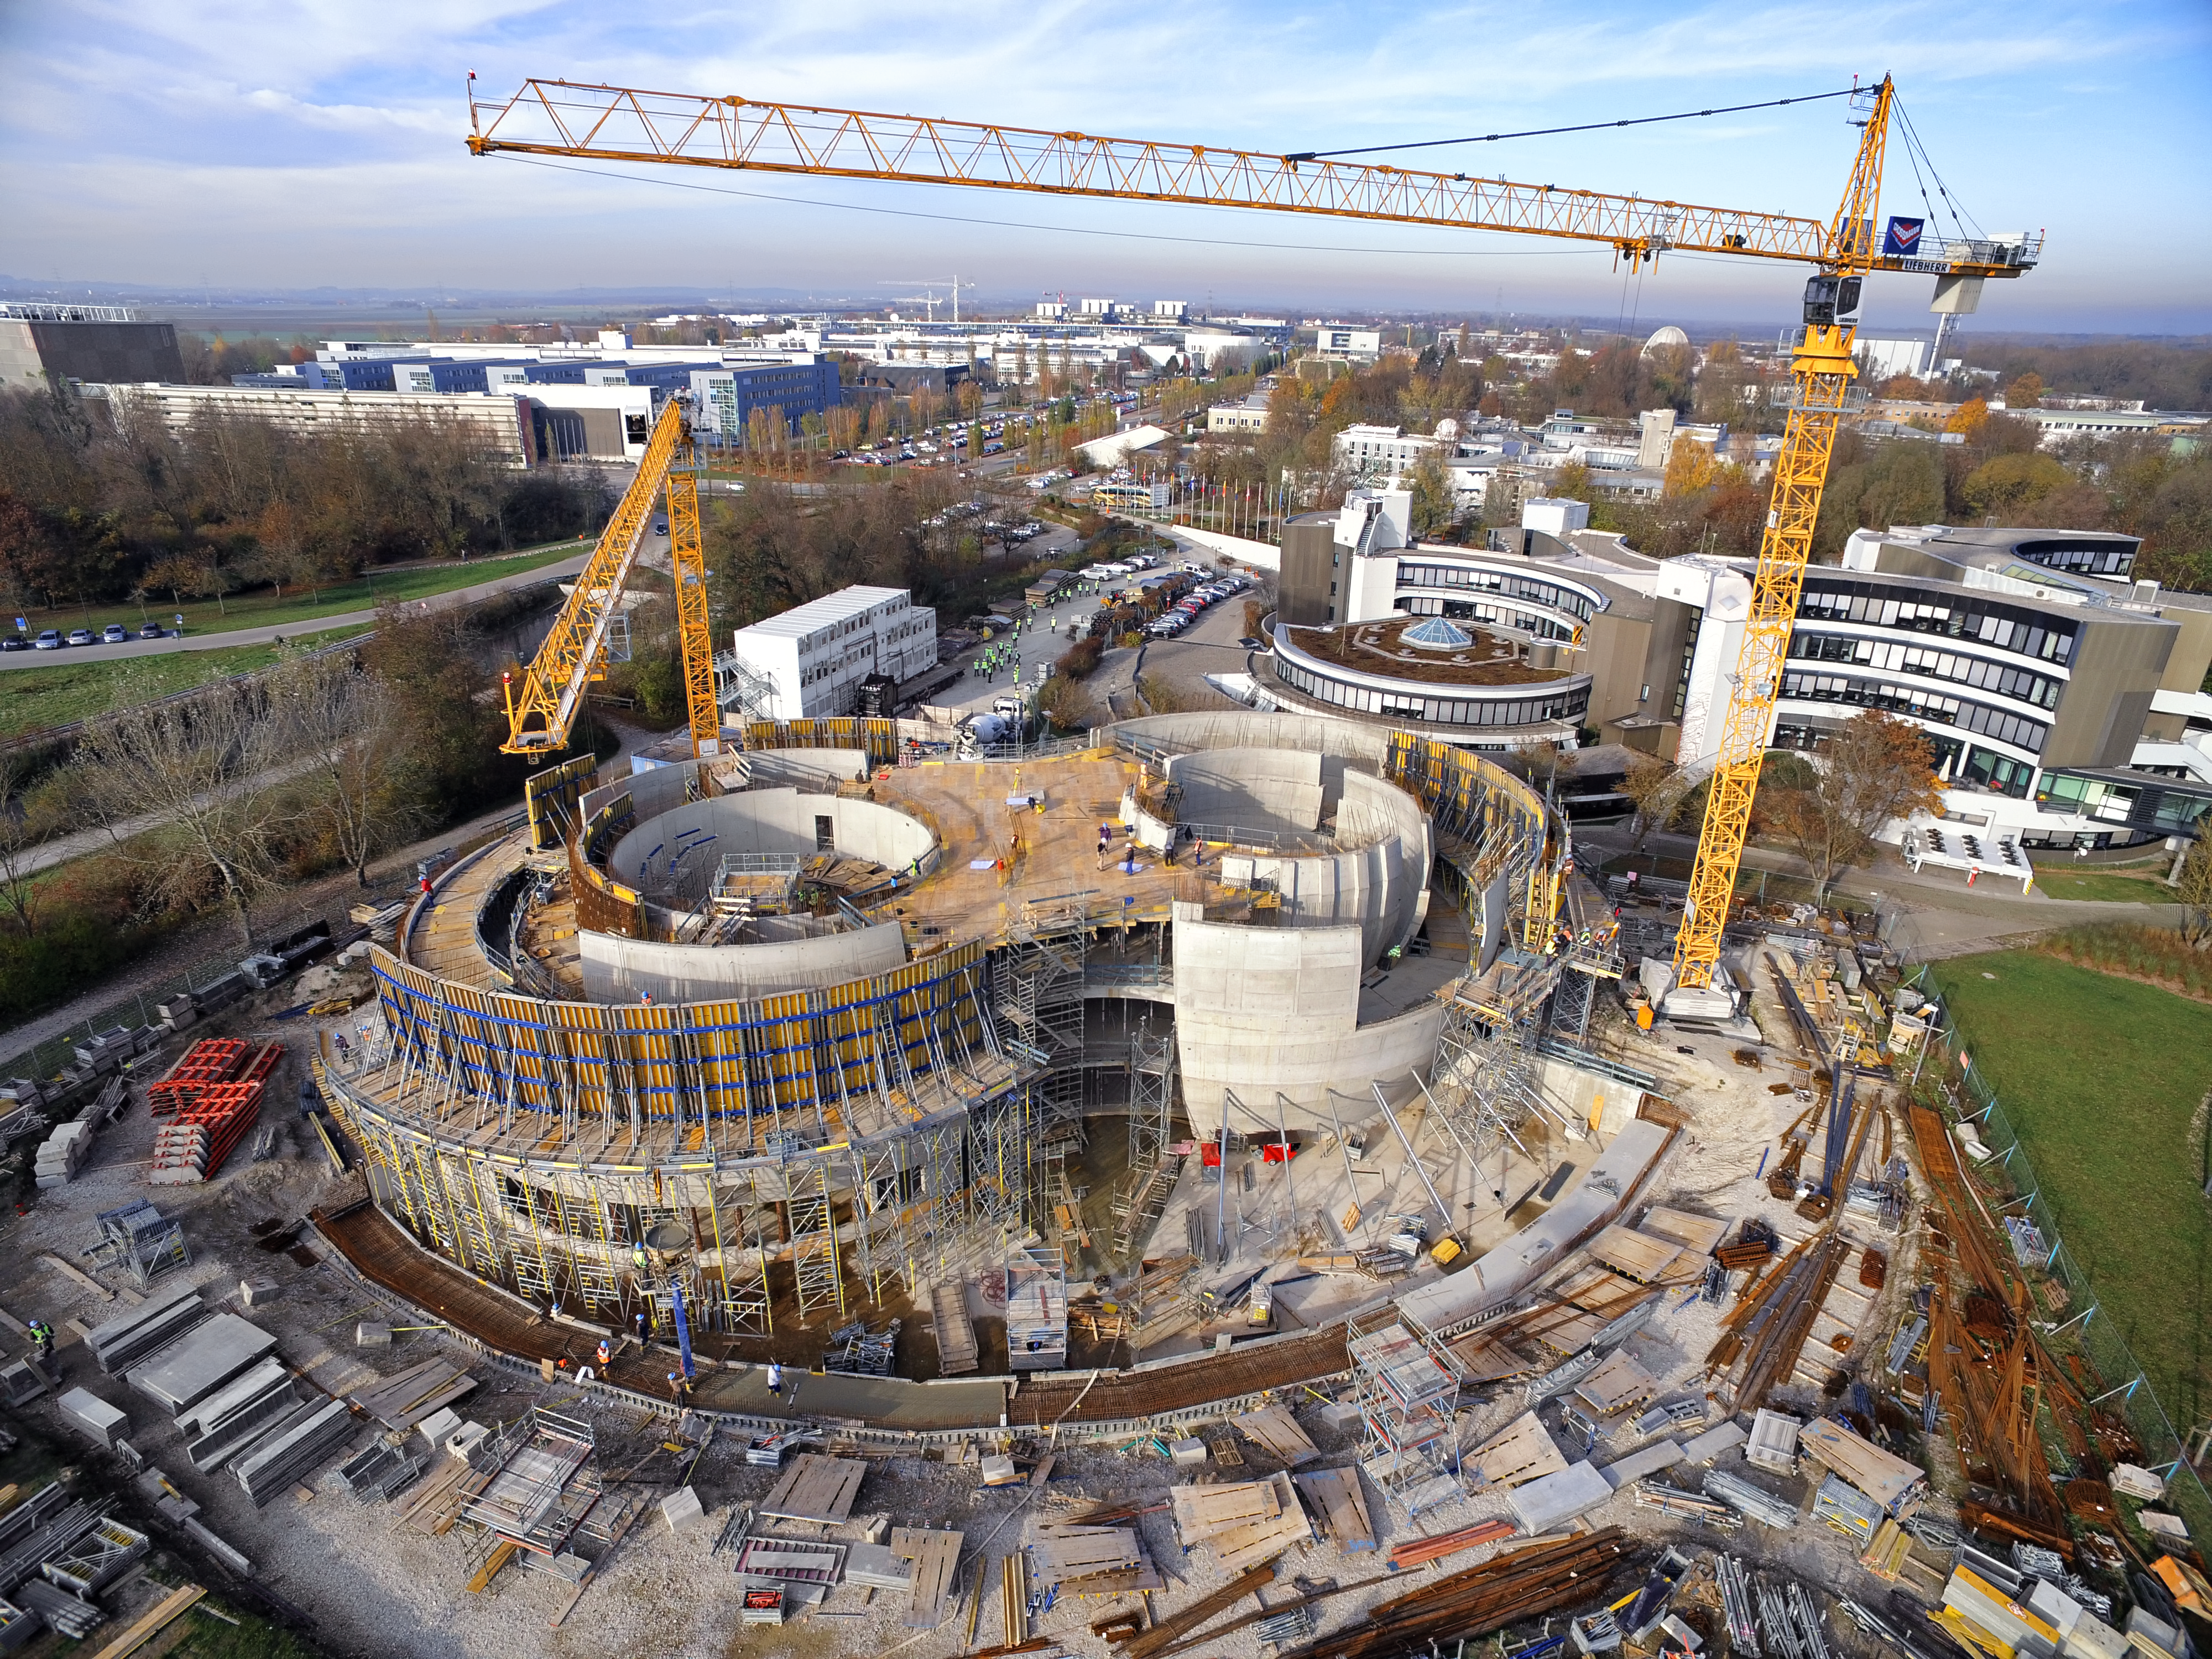

A Supernova in progress!

This drone photograph shows the construction of ESO's Supernova Planetarium & Visitor Centre from a dizzying perspective.

Credit: TUM-FSD/ESO. Supported by Autel Robotics and TUM-FSD